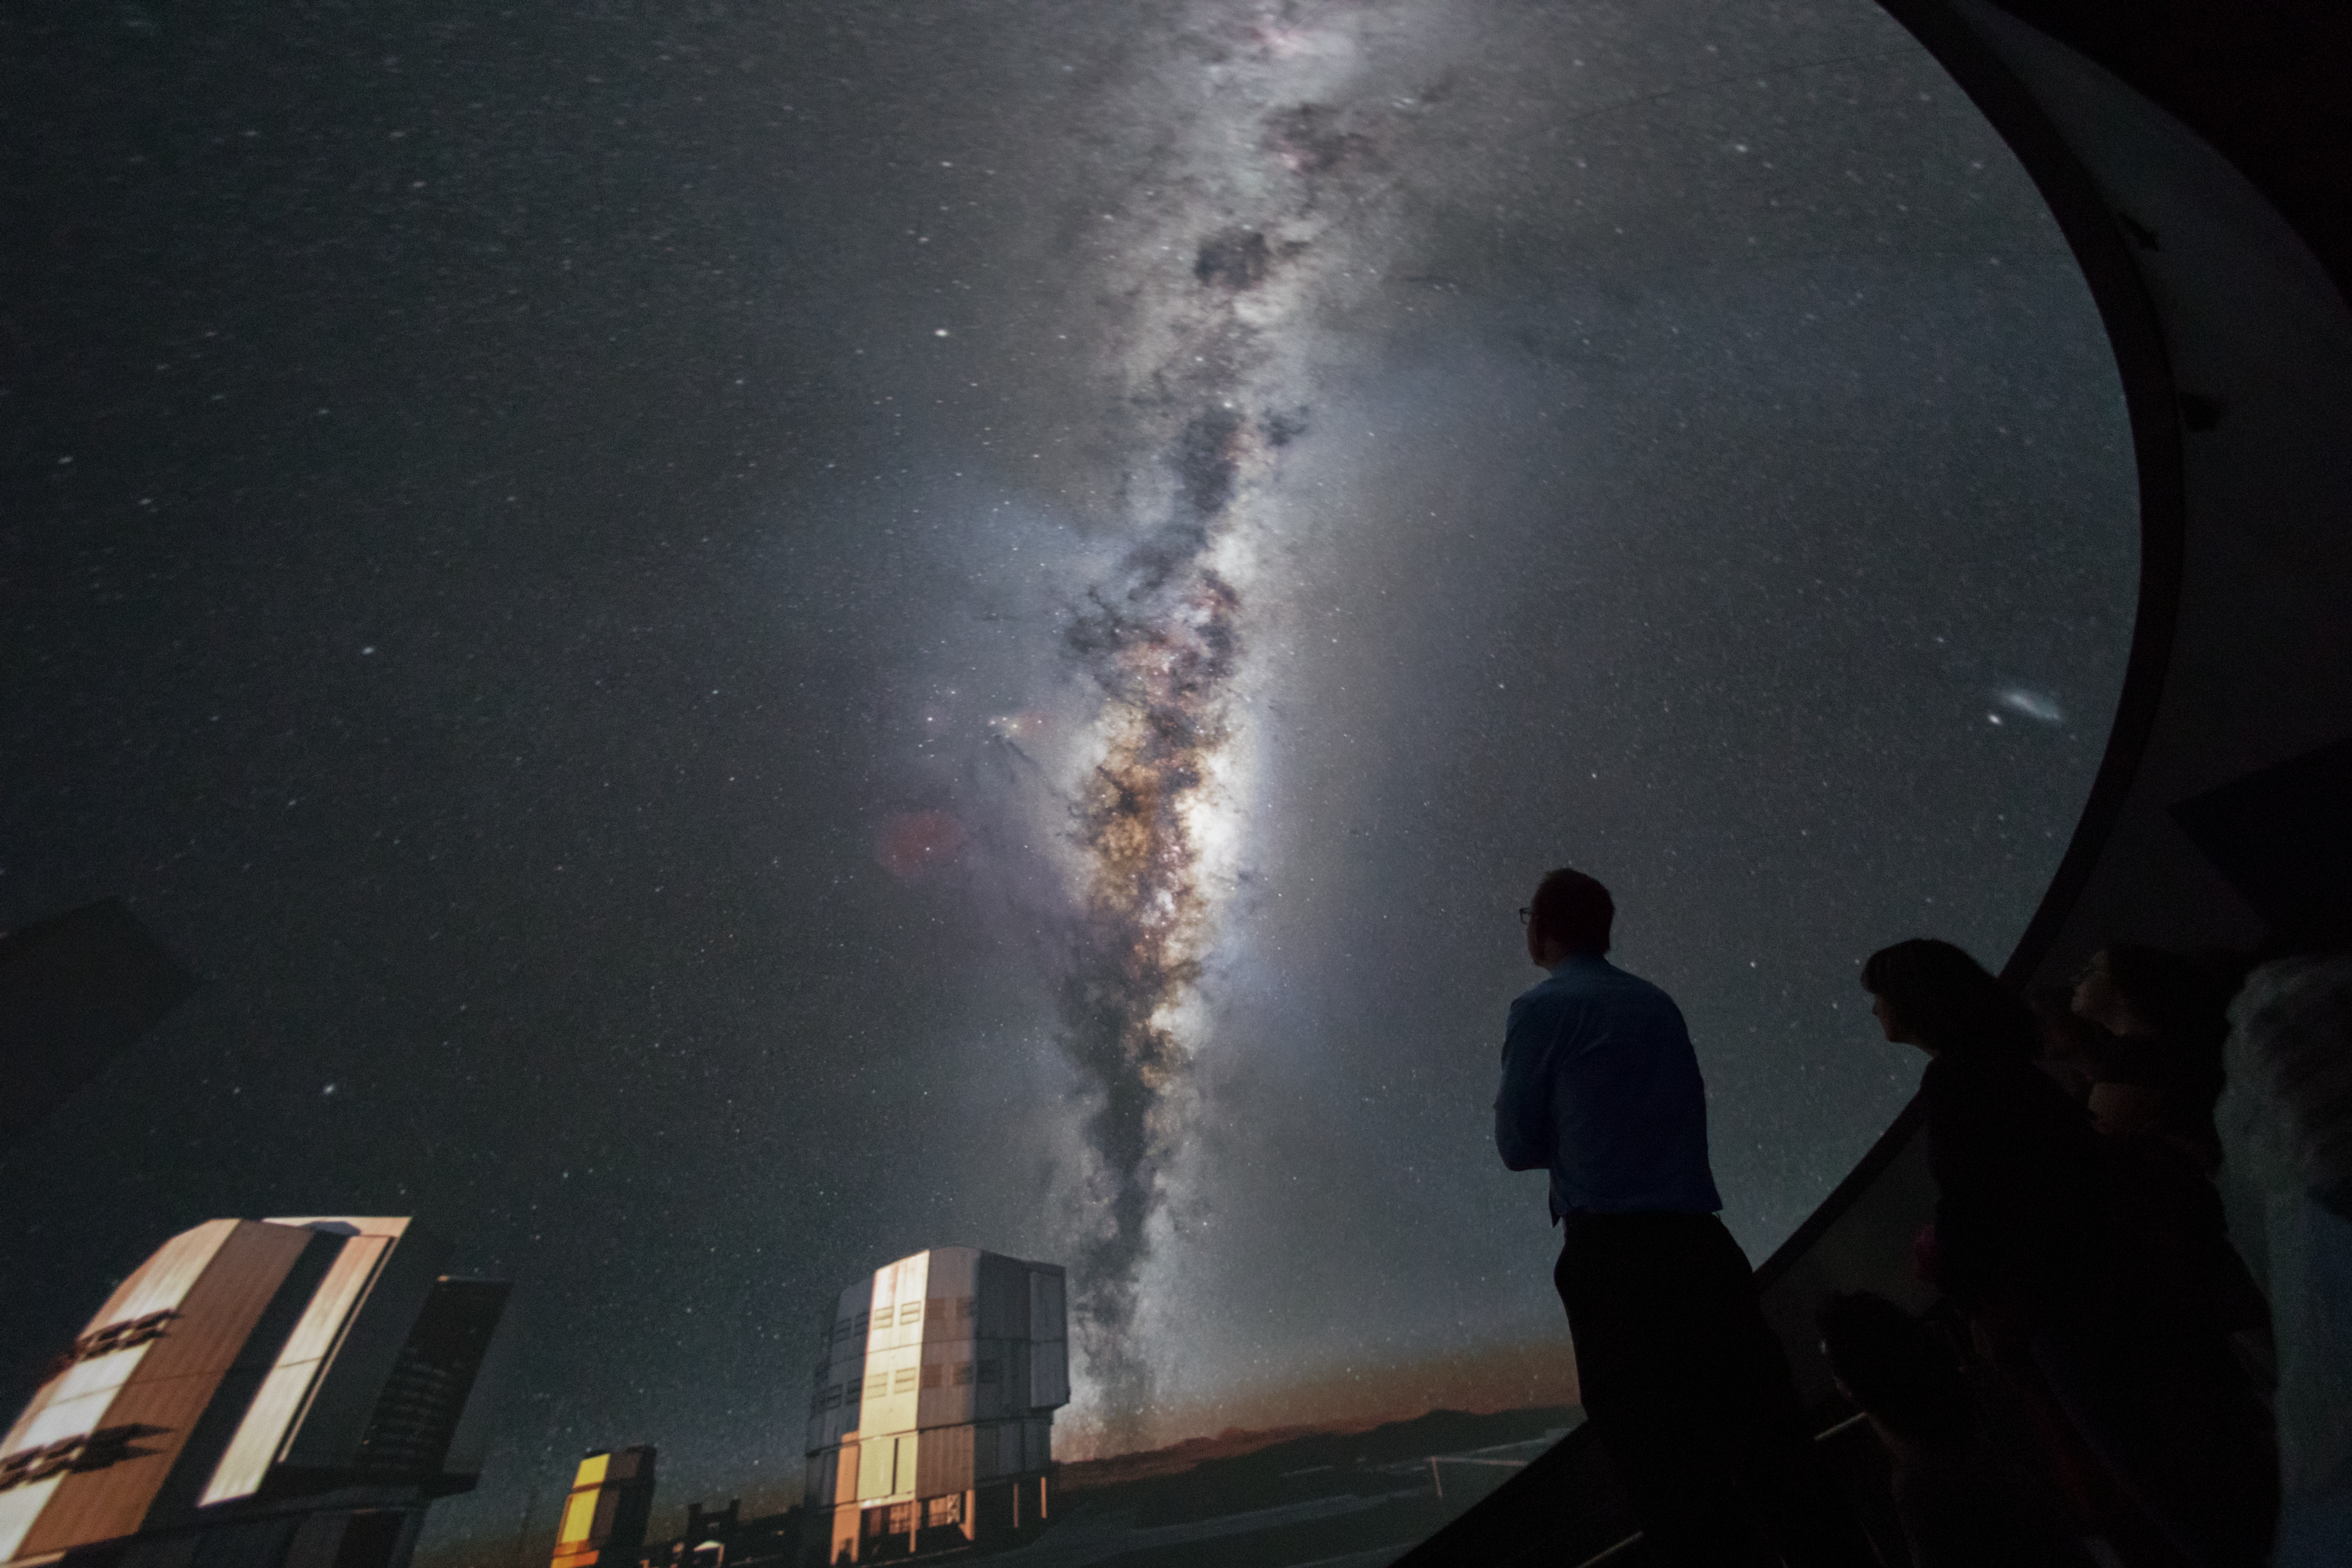

VLT in the ESO Supernova planetarium

ESO education and Public Outreach Department (ePOD) staff witness the Very Large Telescope (VLT) and Milky Way Galaxy at the first viewing in the new planetarium of the ESO Supernova.

Credit: ESO/P. Horálek